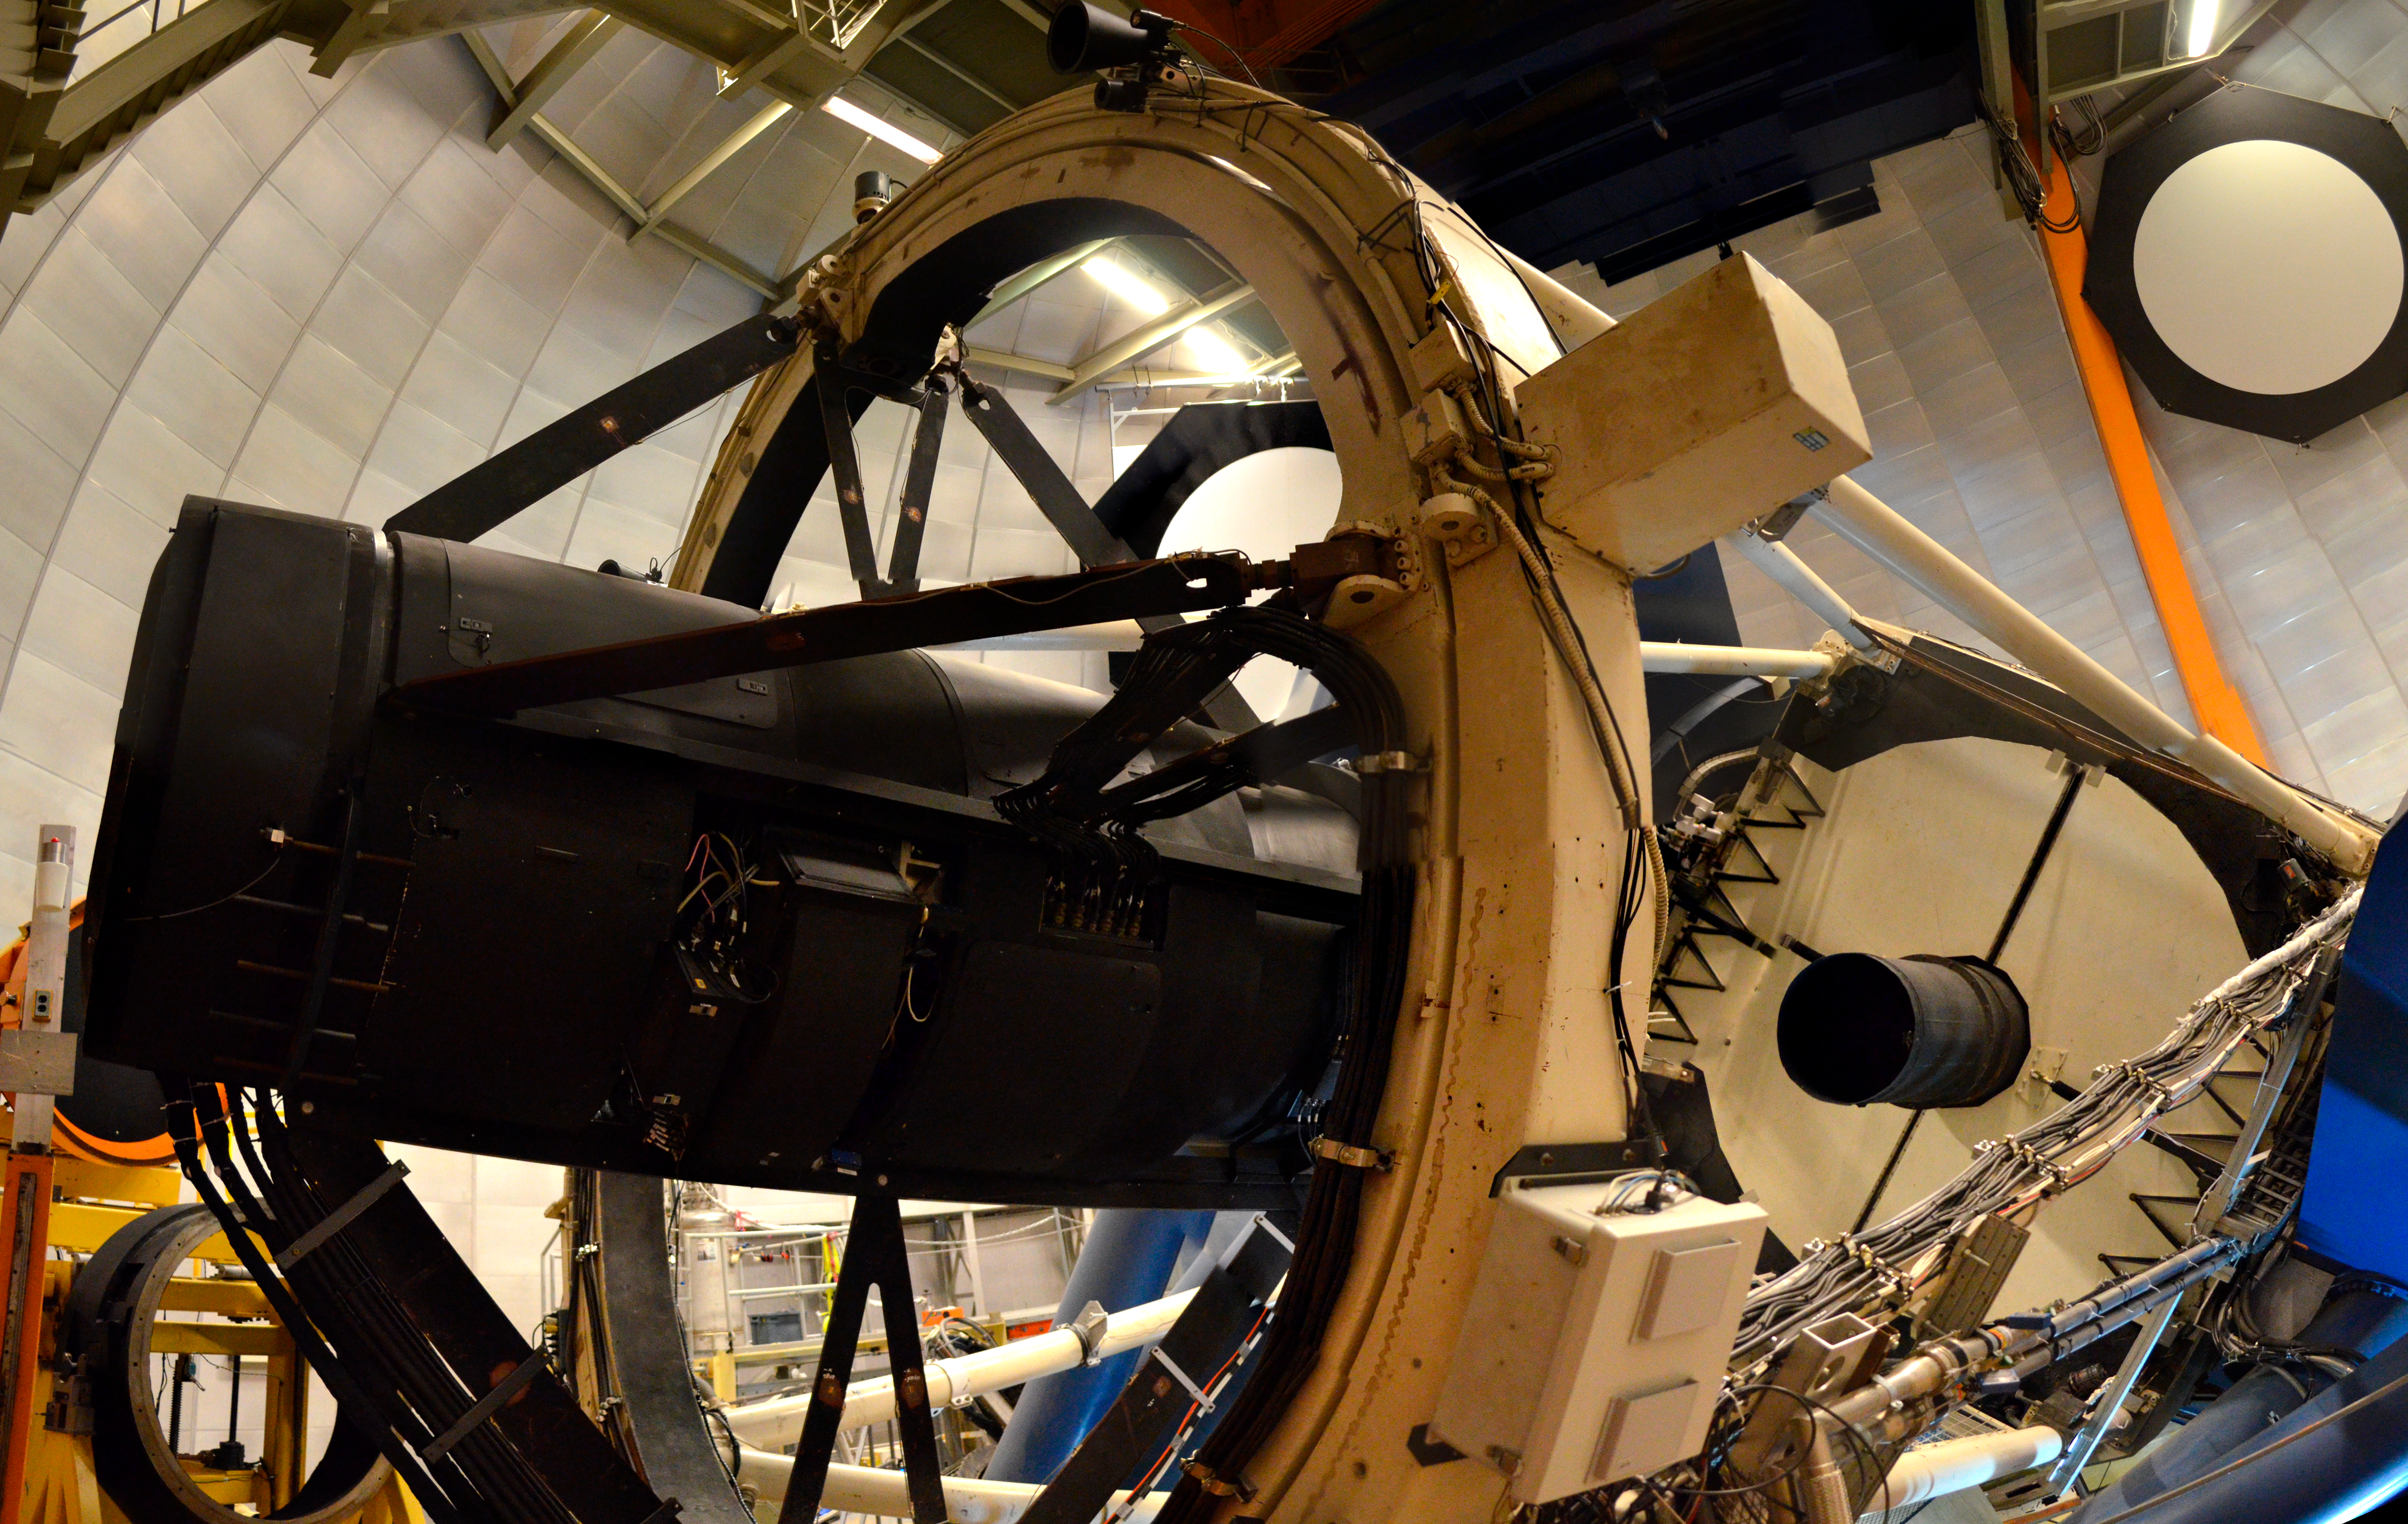

DECam on the Víctor M. Blanco 4-meter Telescope

DECam on the Víctor M. Blanco 4-meter Telescope.

Credit: CTIO/NOIRLab/DOE/LBNL/DECam/NSF/AURA/D. Munizaga